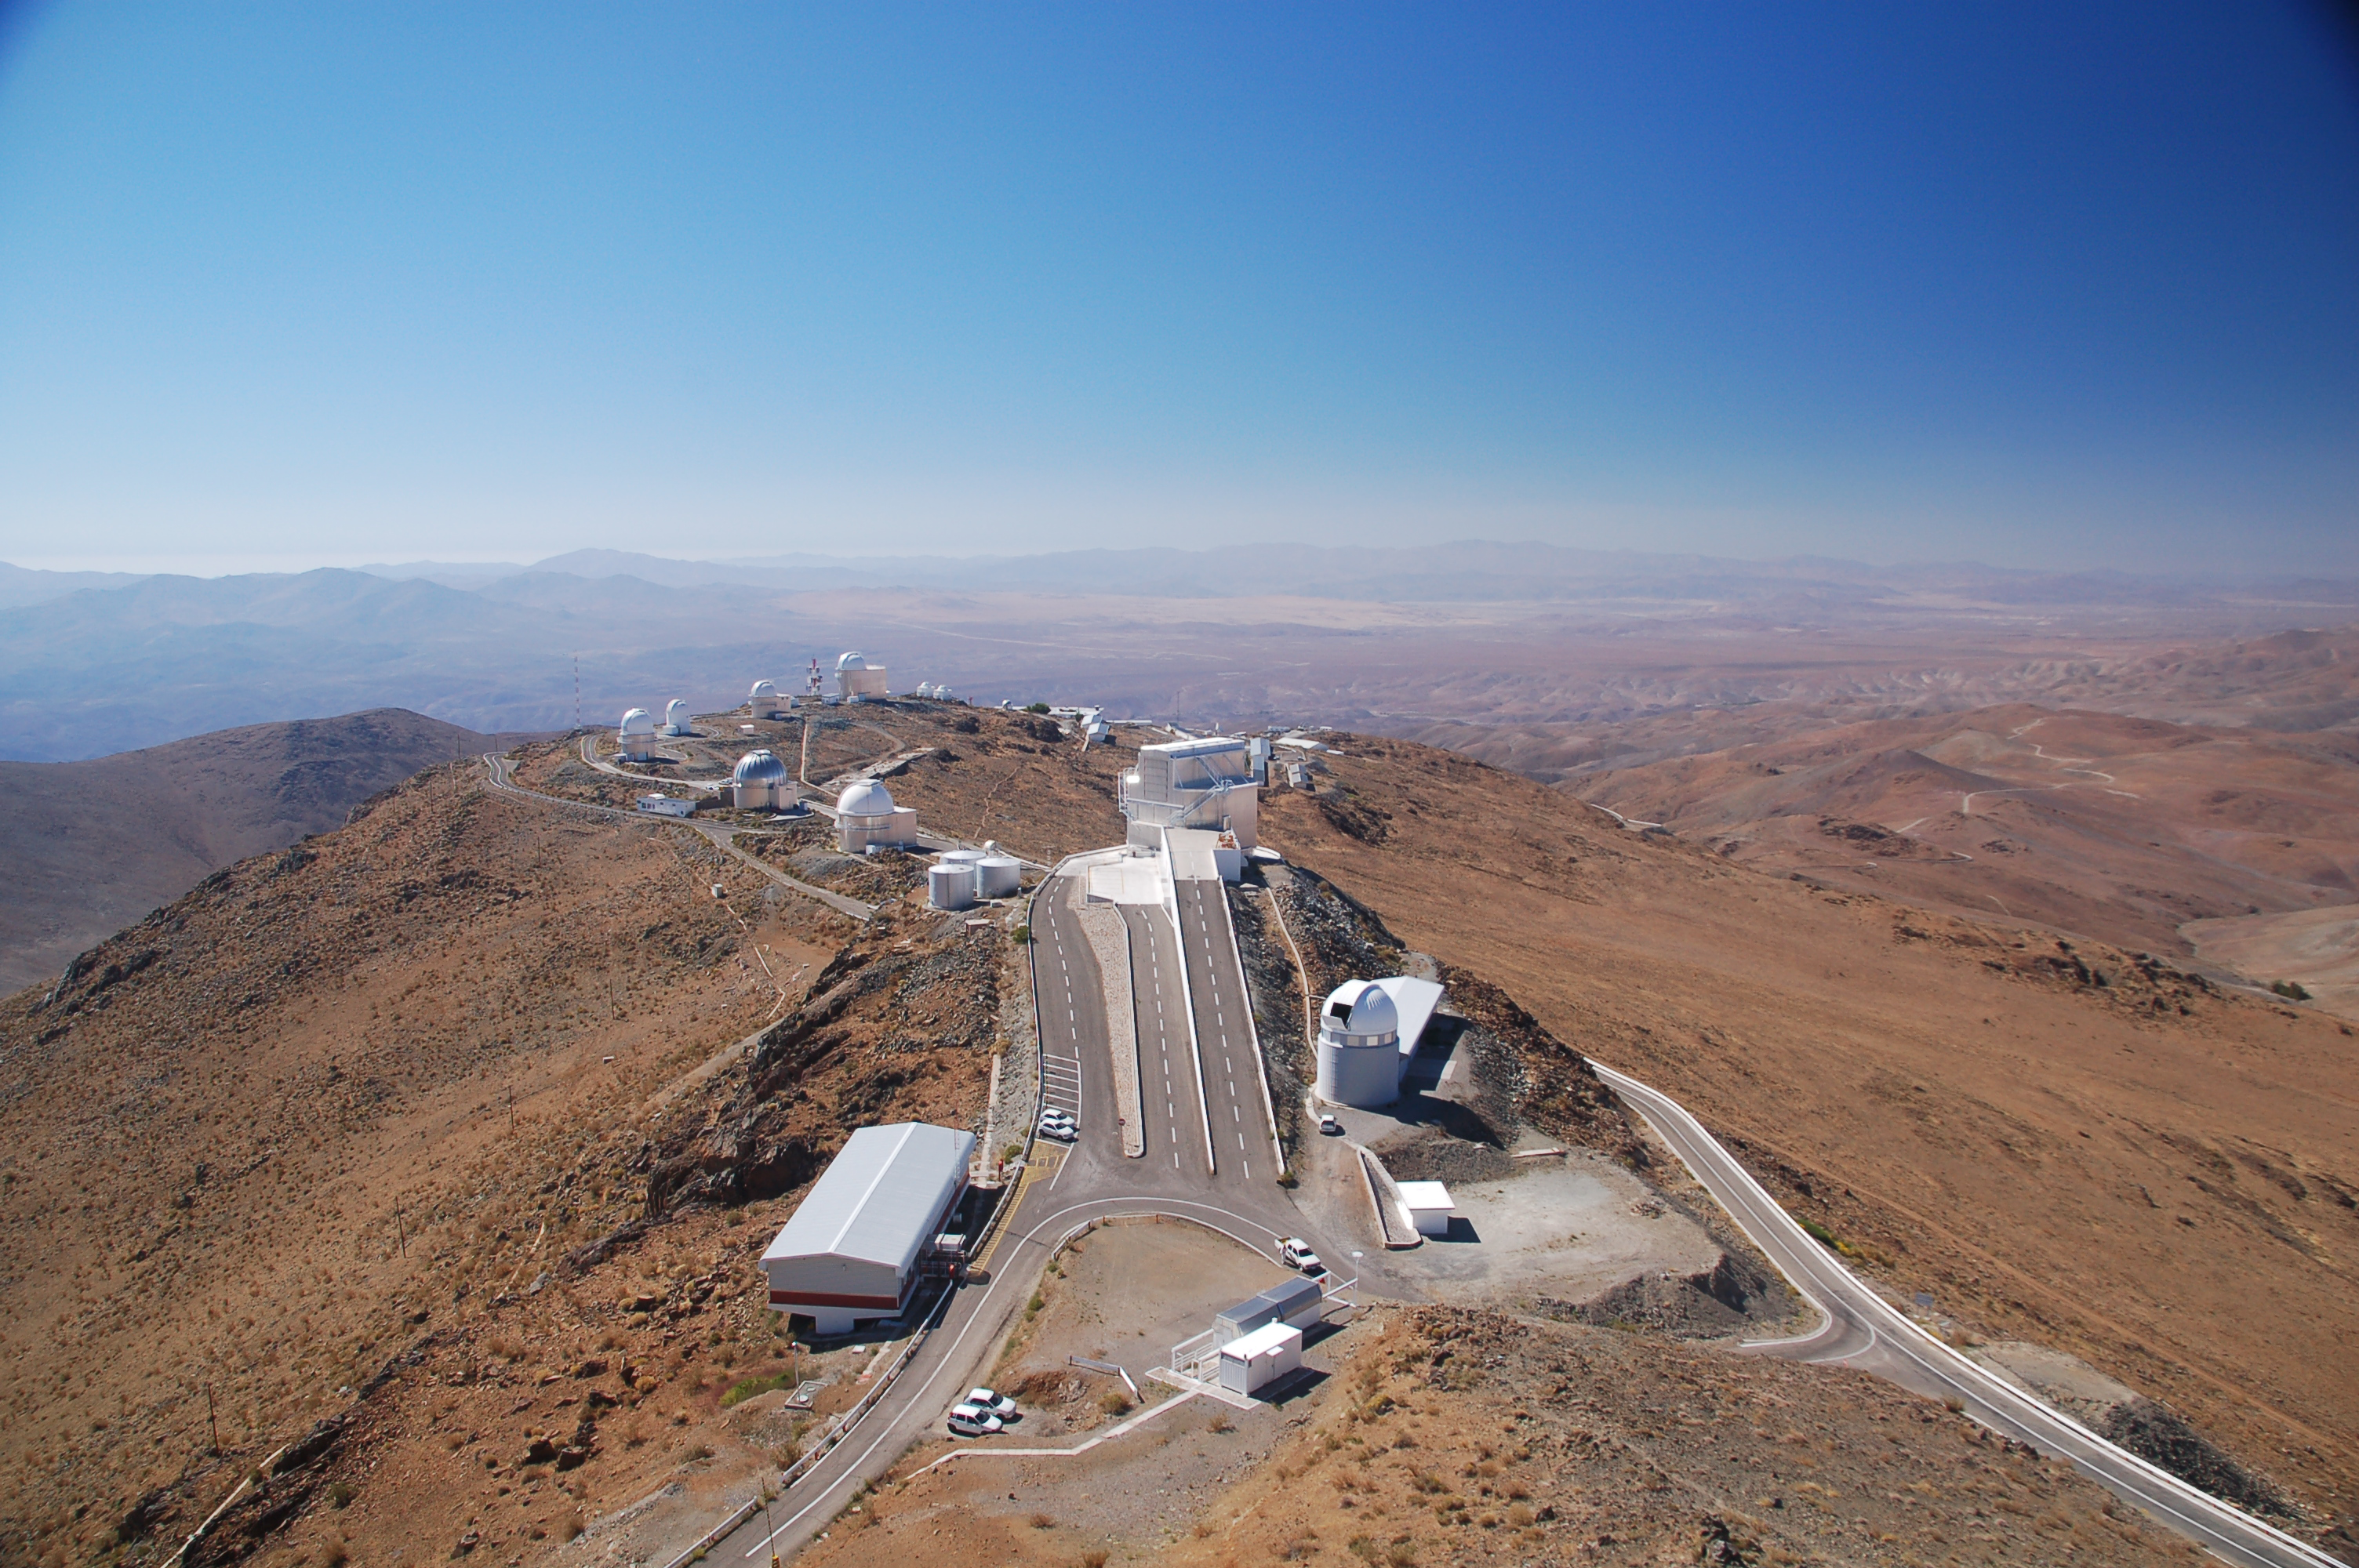

La Silla Observatory

View from above of ESO's La Silla observation site. La Silla, in the southern part of the Atacama desert, 600 km north of Santiago de Chile, was ESO's first observation site. The site is 2400 metres above sea level, providing excellent observing conditions. ESO operates the ESO 3.6-metre telescope and the 3.58-metre New Technology Telescope (NTT) at La Silla. This site also hosts many national telescopes, including the Swiss 1.2-metre Leonhard Euler Telescope and the Danish 1.54-metre telescope.

Credit: ESO